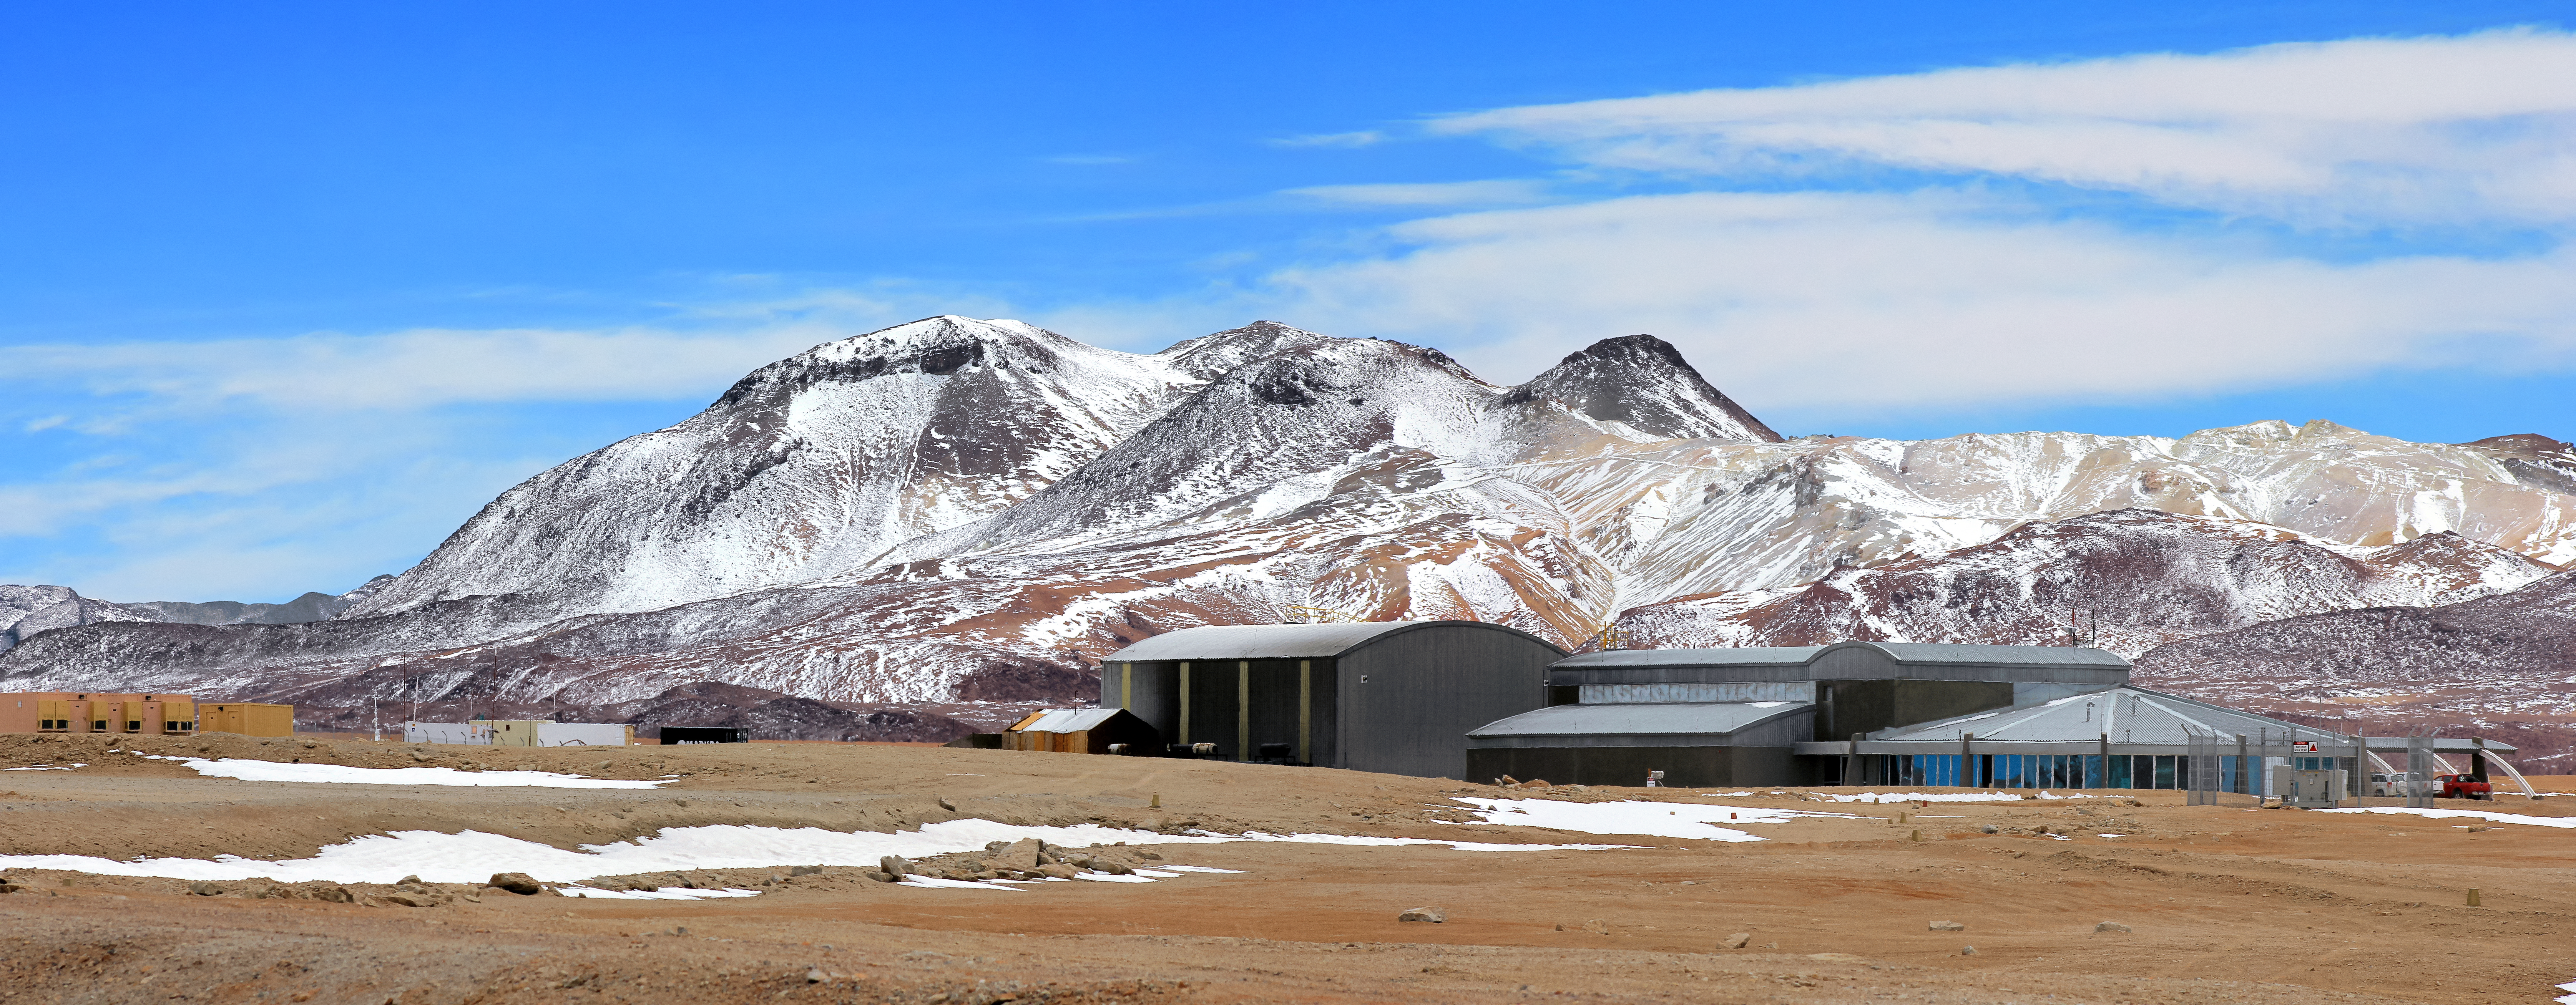

The AOS and Chajnantor mountains

The ALMA Operations Site (AOS) appears to be nestled into the foot of one the Chajnantor Plateau's many mountain ranges in this tricked perspective shot. The actual distance between the building and mountains can be accurately determined from a different angle (esopia-5216).

The AOS building, located 5000 metres above sea level, houses the ALMA Correlator. This supercomputer enables the Array's many antennas to work together as a single, giant telescope.

Credit: D. Schreiner and S. Degezelle/ESO